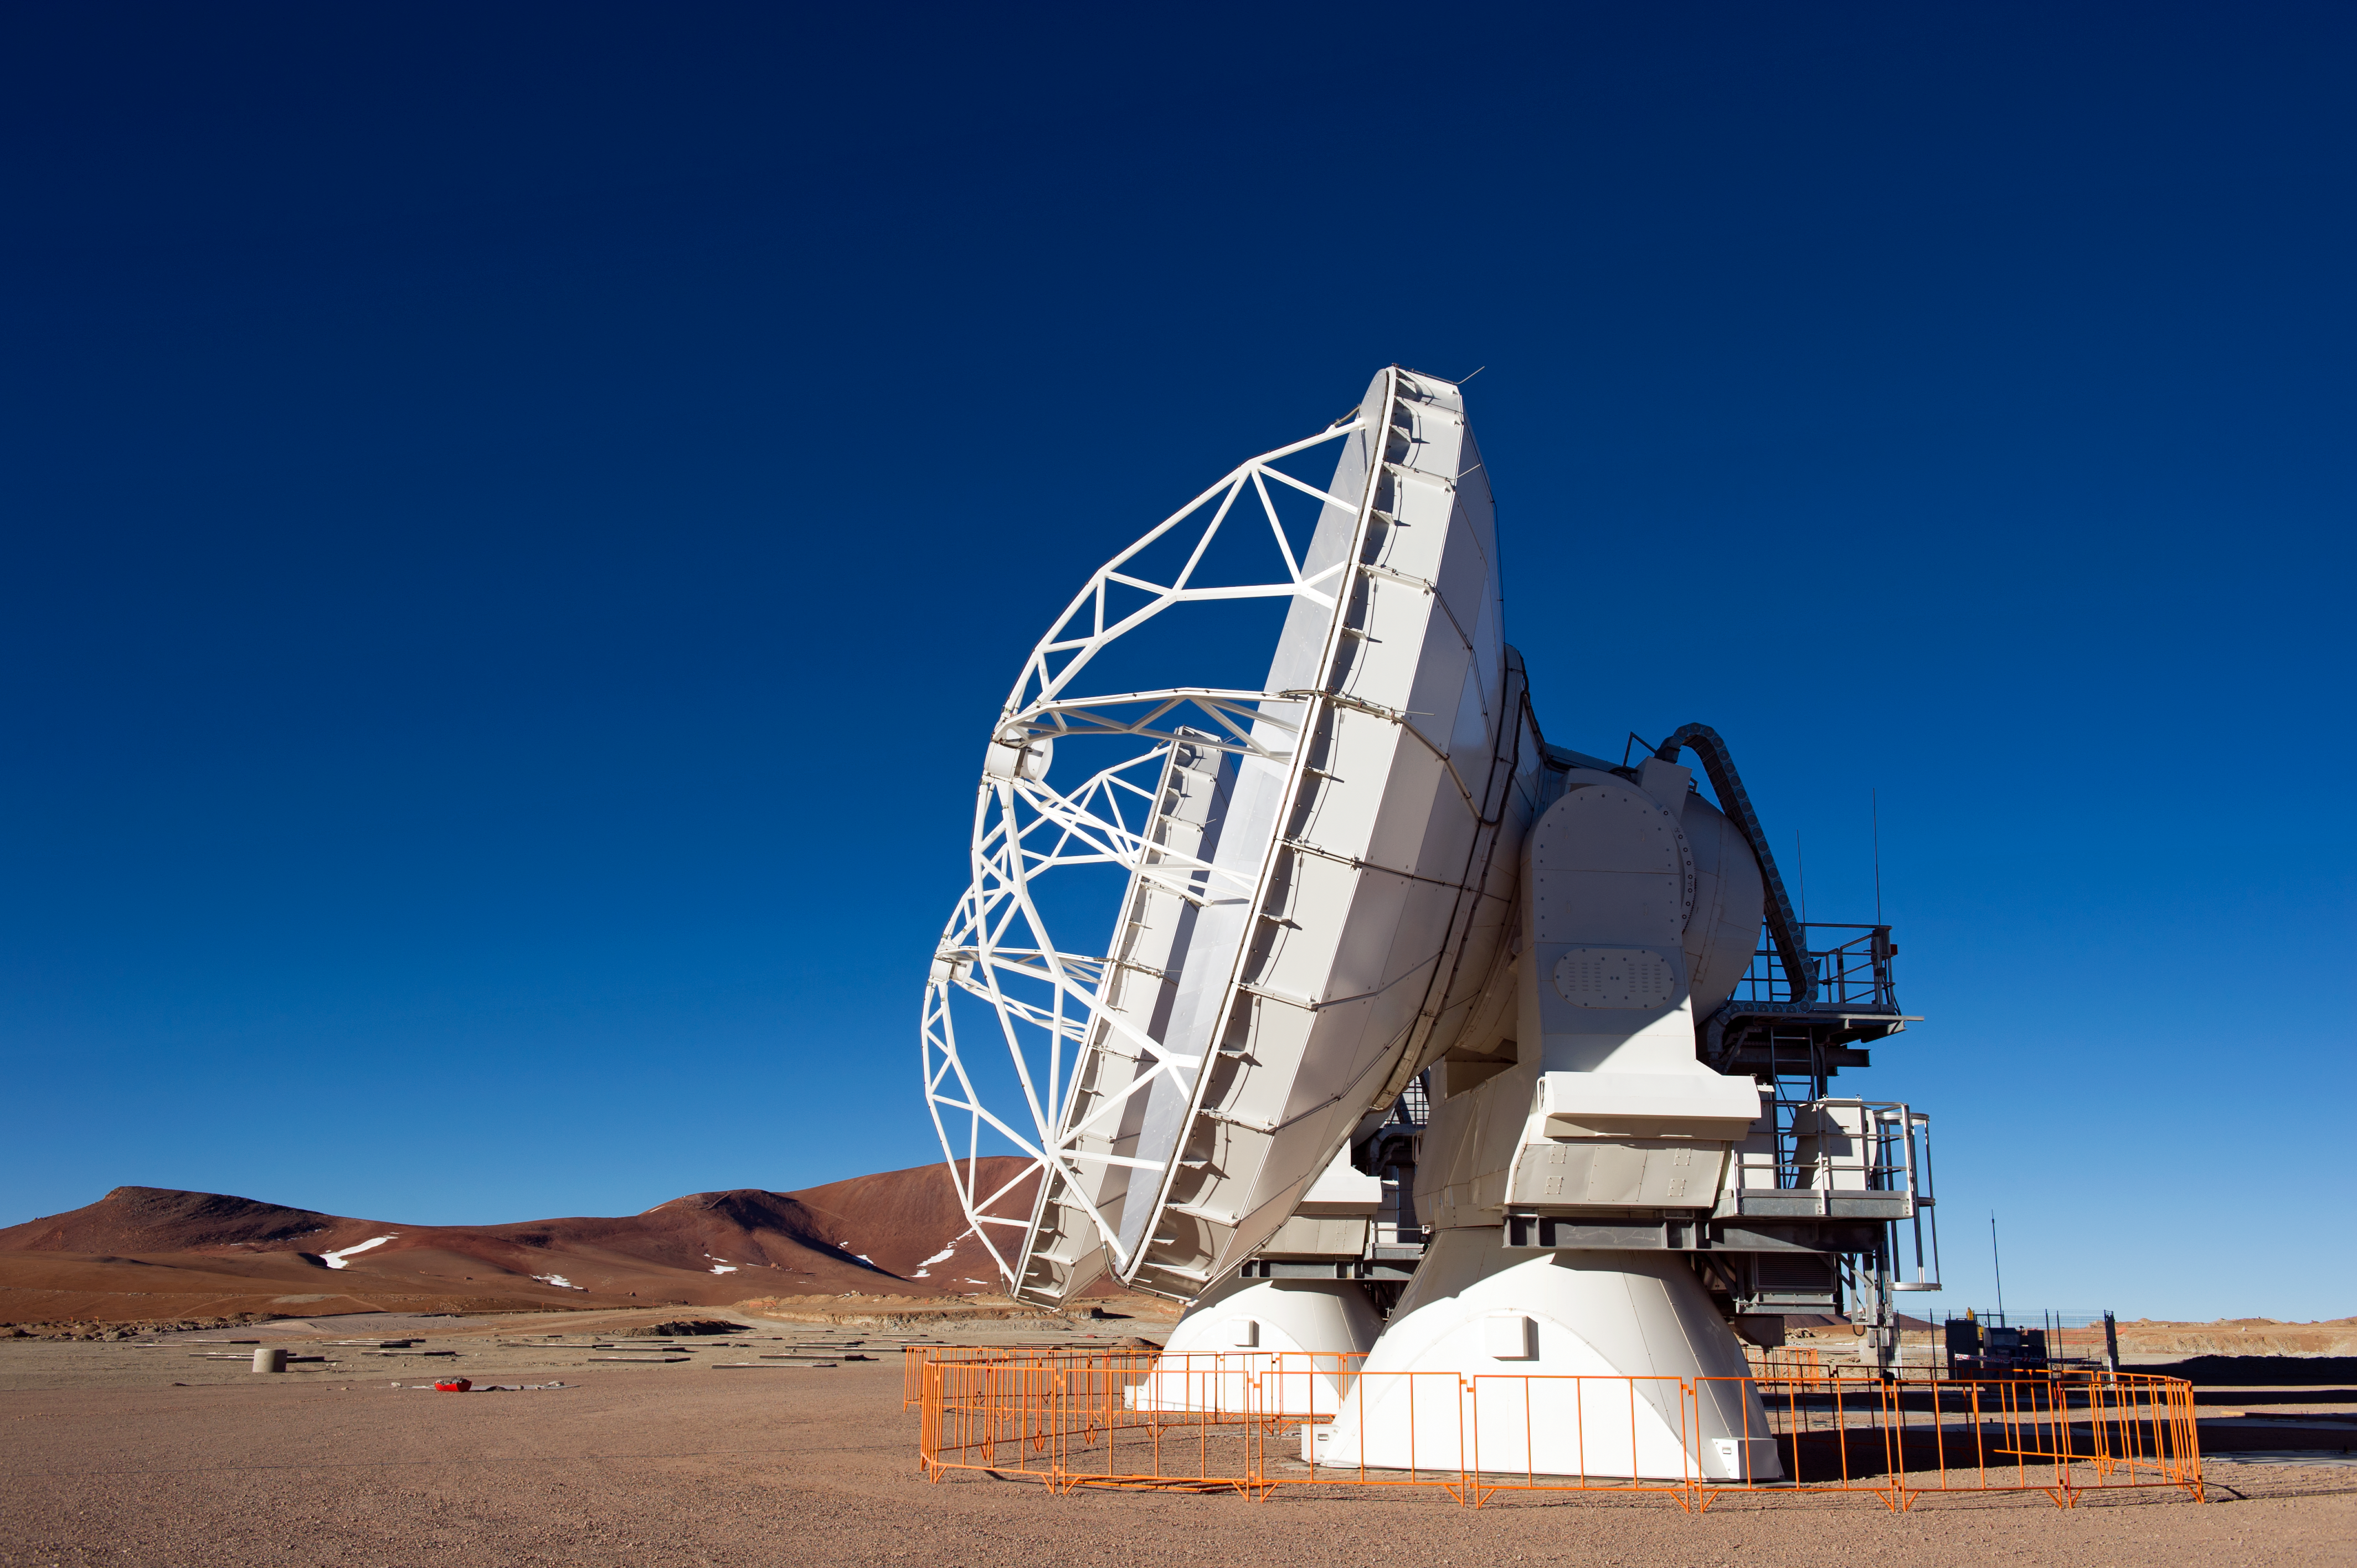

The first ALMA antennas on Chajnantor

Two of the first ALMA antennas at the Array Operations Site (AOS) pointing in the same direction while they are tested as part of the ongoing Commissioning and Science Verification process. The AOS is located at 5000 metres altitude on the Chajnantor plateau, about 50 km away from San Pedro de Atacama, in the II Region of Chile. The 66 ALMA antennas will be spread across the desert plateau over distances from 200 metres to 16 kilometres, which will give ALMA a powerful variable "zoom". This picture was taken in June 2010. ALMA, the Atacama Large Millimeter/submillimeter Array, is the largest astronomical project in existence and is a truly global partnership between the scientific communities of East Asia, Europe and North America with Chile. ESO is the European partner in ALMA.

Credit: ESO/José Francisco Salgado (josefrancisco.org)